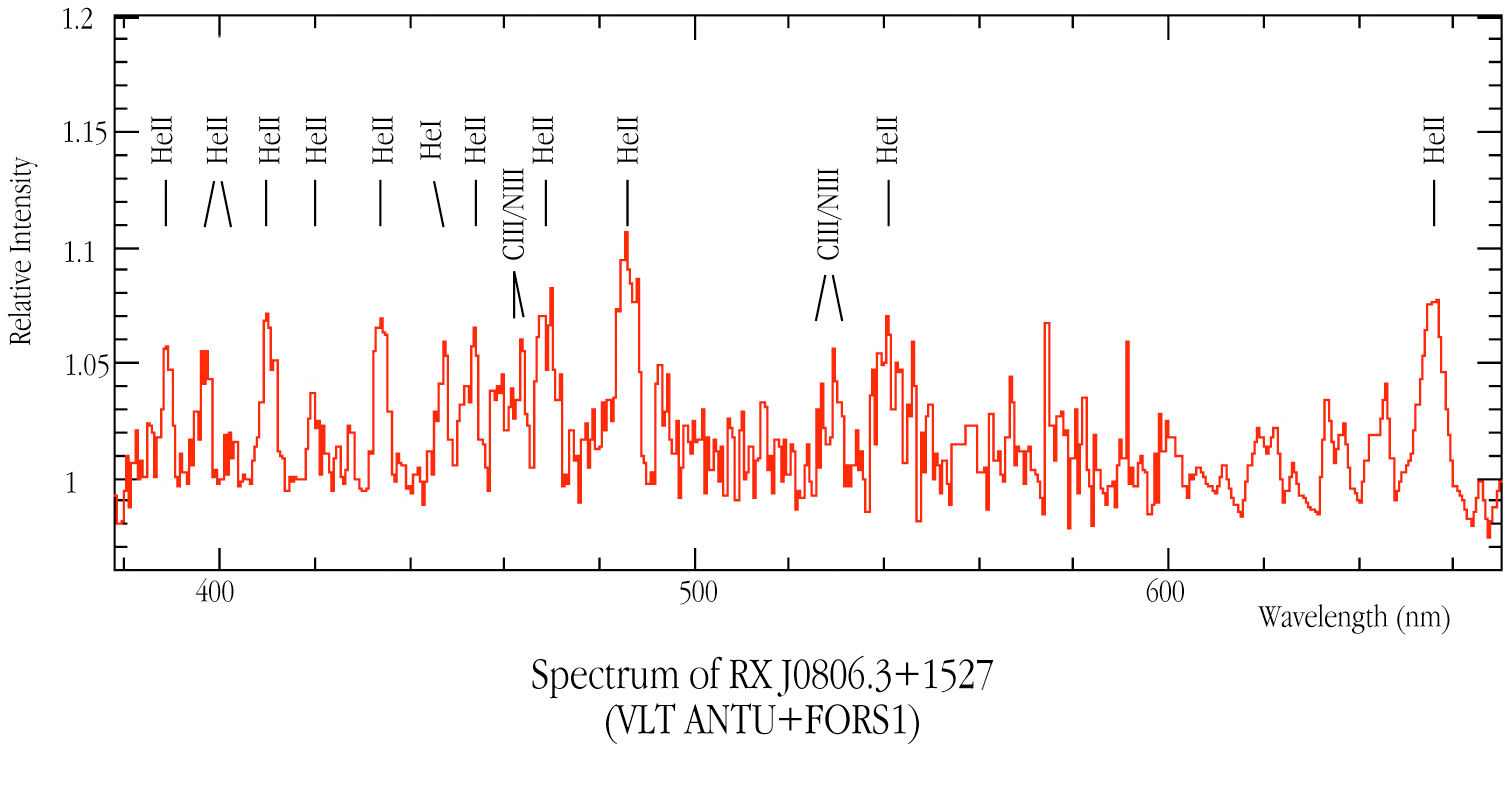

Spectrum of RX J0806.3+1527

The spectrum of RX J0806.3+1527, obtained with the FORS1 multi-mode instrument on VLT ANTU. Many emission lines of ionized helium (He II) and some of doubly ionized carbon (C III) and nitrogen (N III) are seen. They testify to the very high surface temperature of the stars in this system. The image is derived from an 18 000 second spectral exposure with FORS1 on VLT ANTU in January 2001.

Credit: ESO